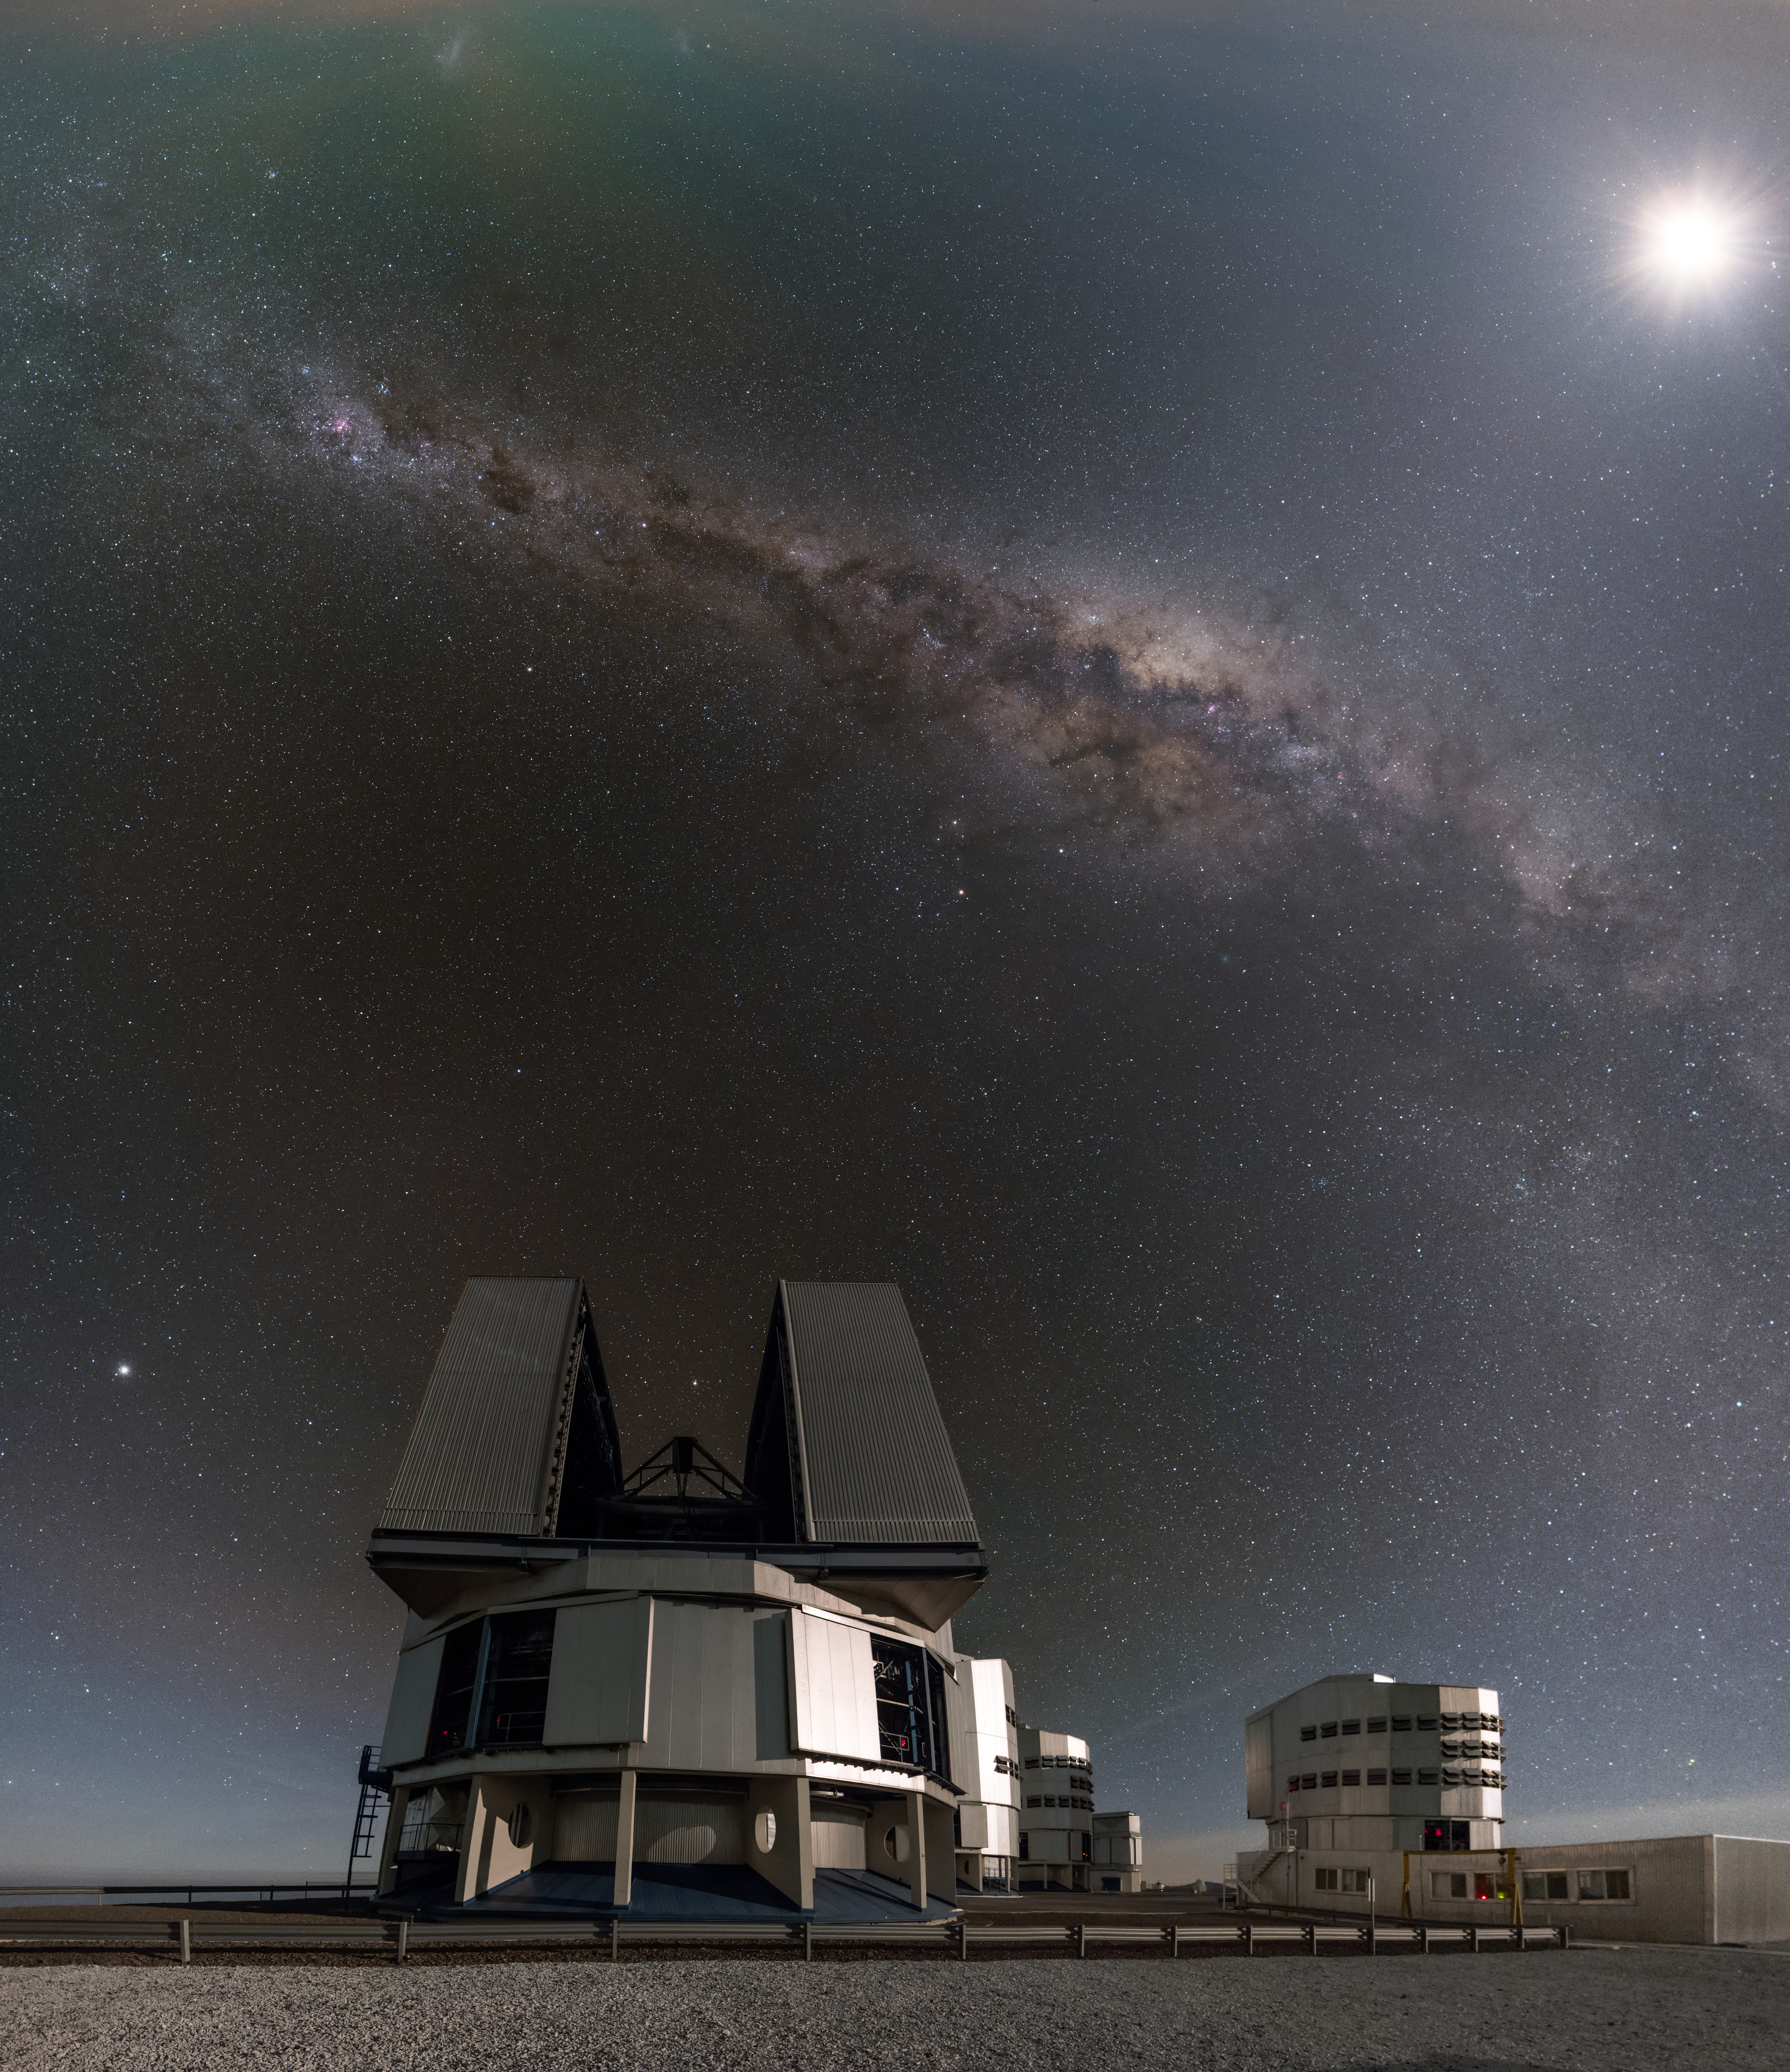

VLT observing

One of the four 8.2m Unit Telescopes (UTs) at the Paranal Observatory in Chile can be seen in this image, beneath the stunning Milky Way. The telescope is in observing mode, busily collecting data about our home Galaxy.

Credit: ESO/B. Tafreshi (twanight.org)